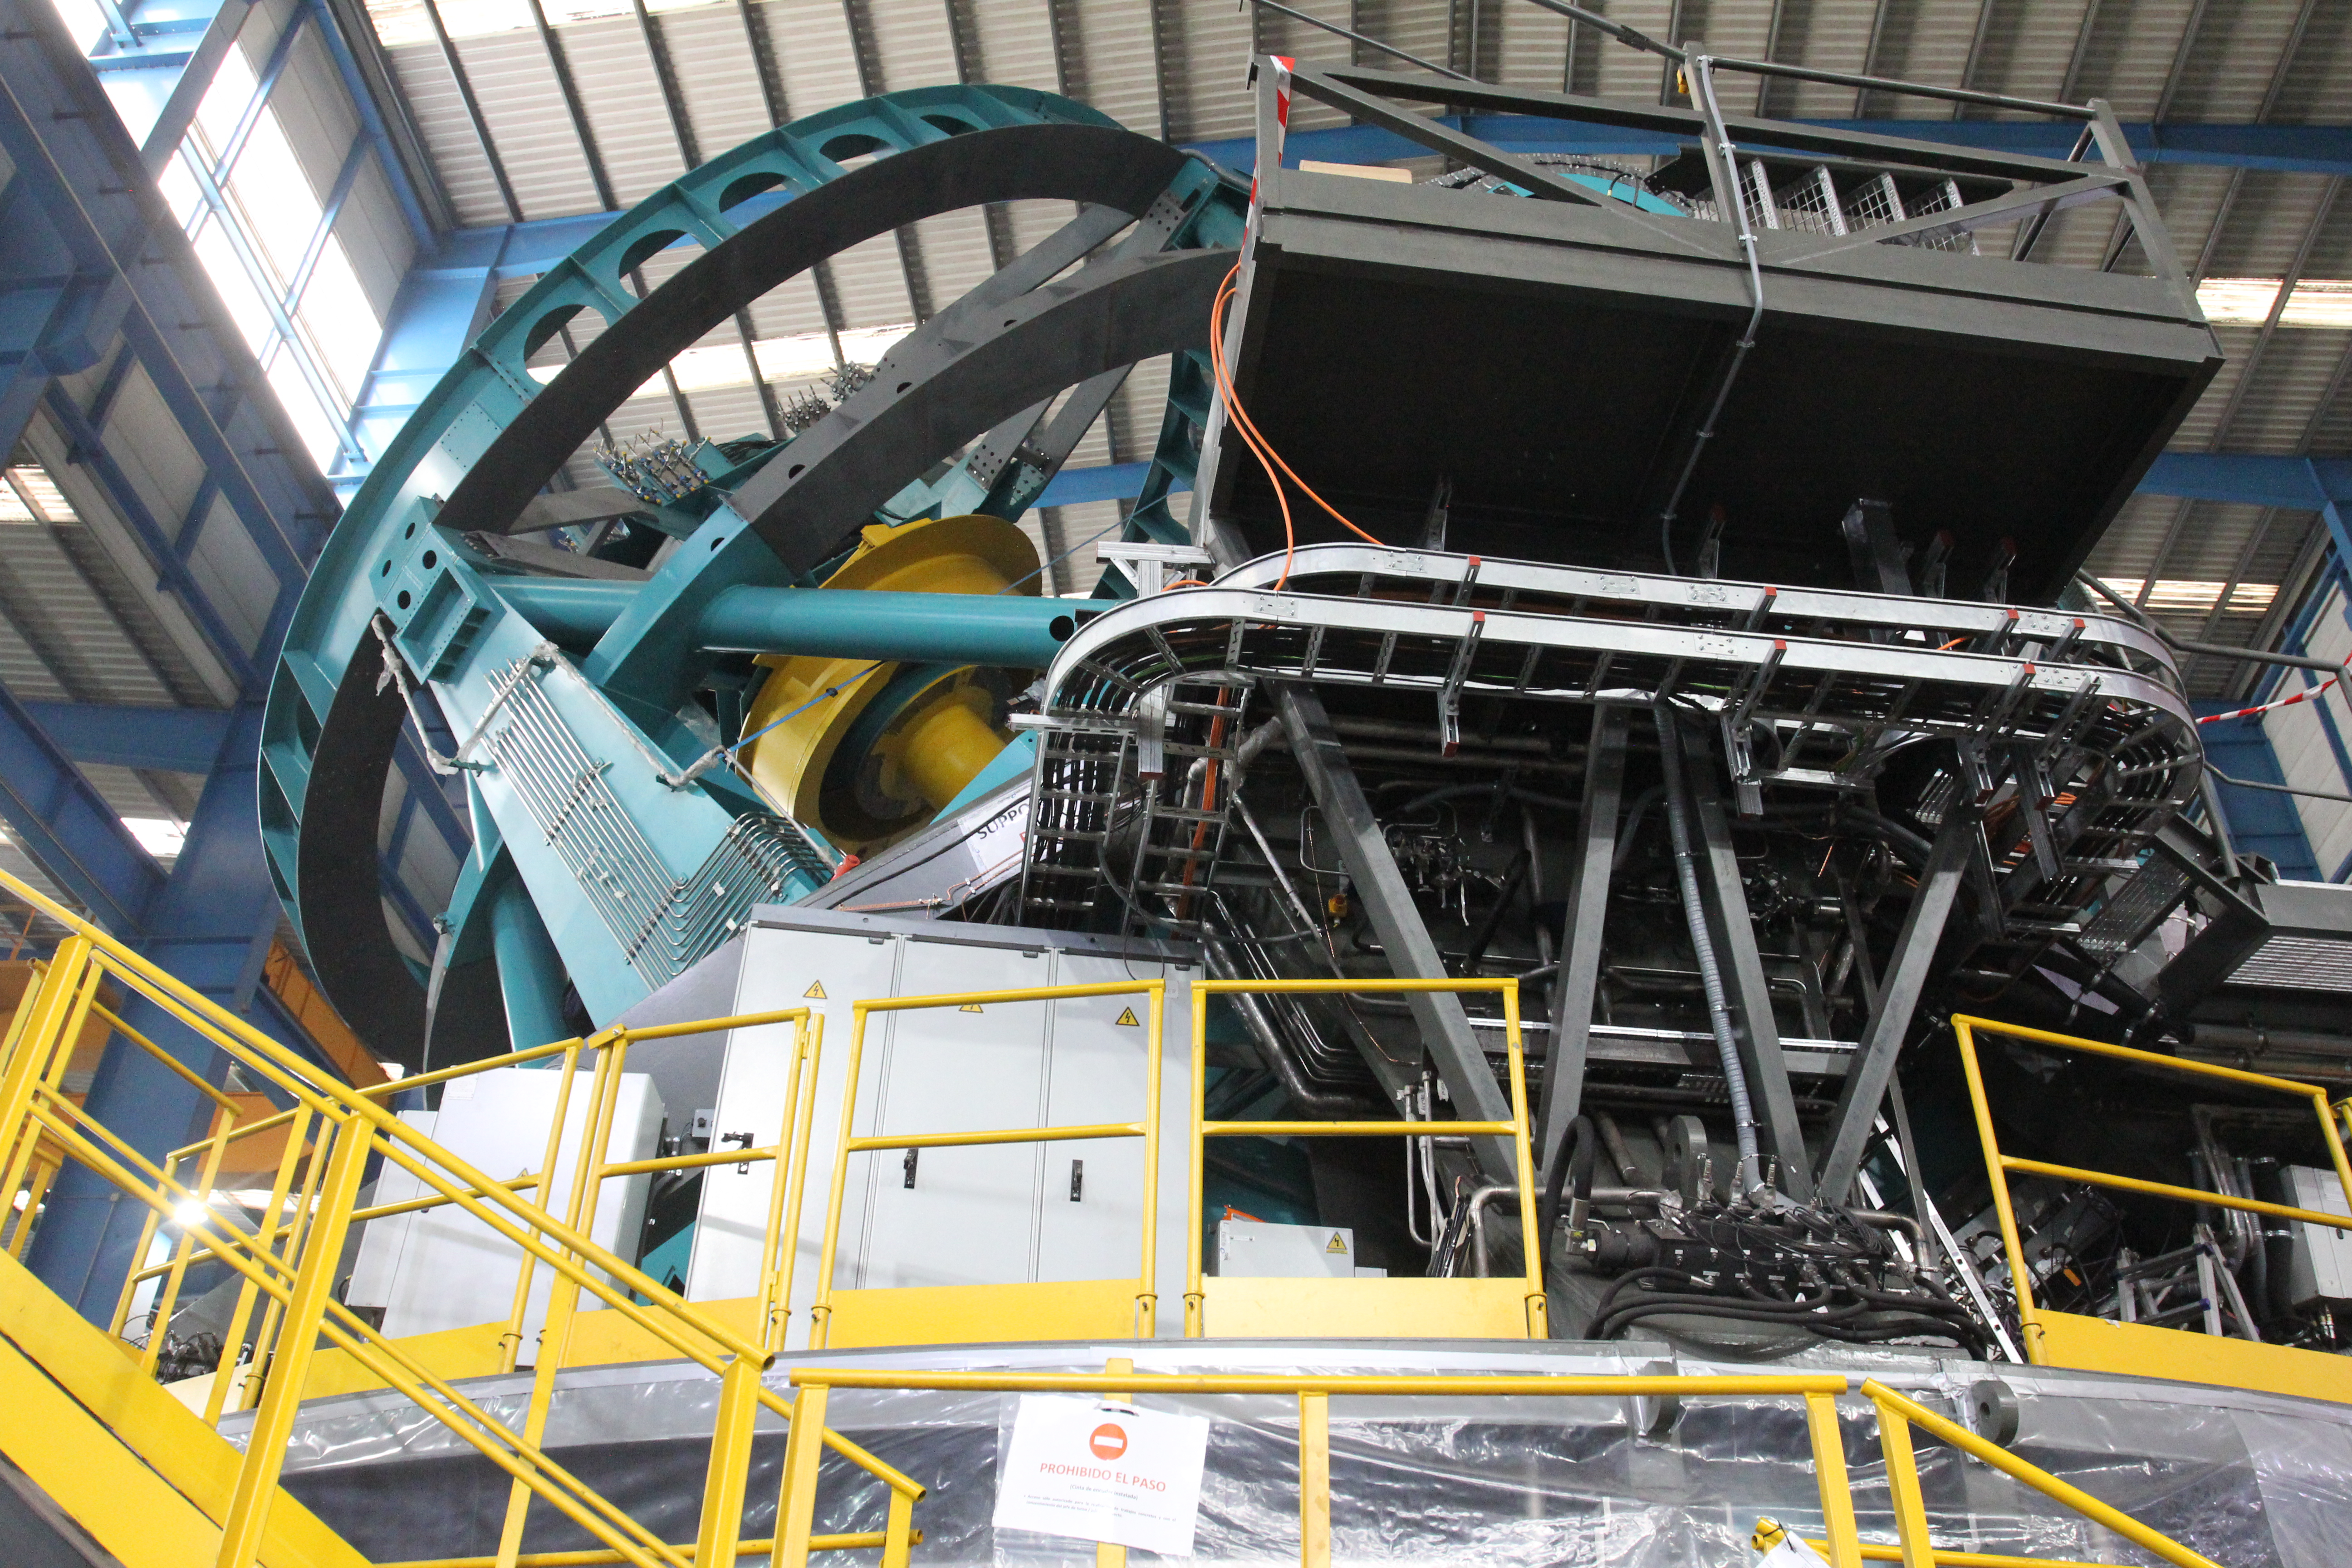

TMA Refrigeration Line Installation

Installing the refrigeration lines on the TMA.

Credit: Rubin Observatory/NSF/AURA